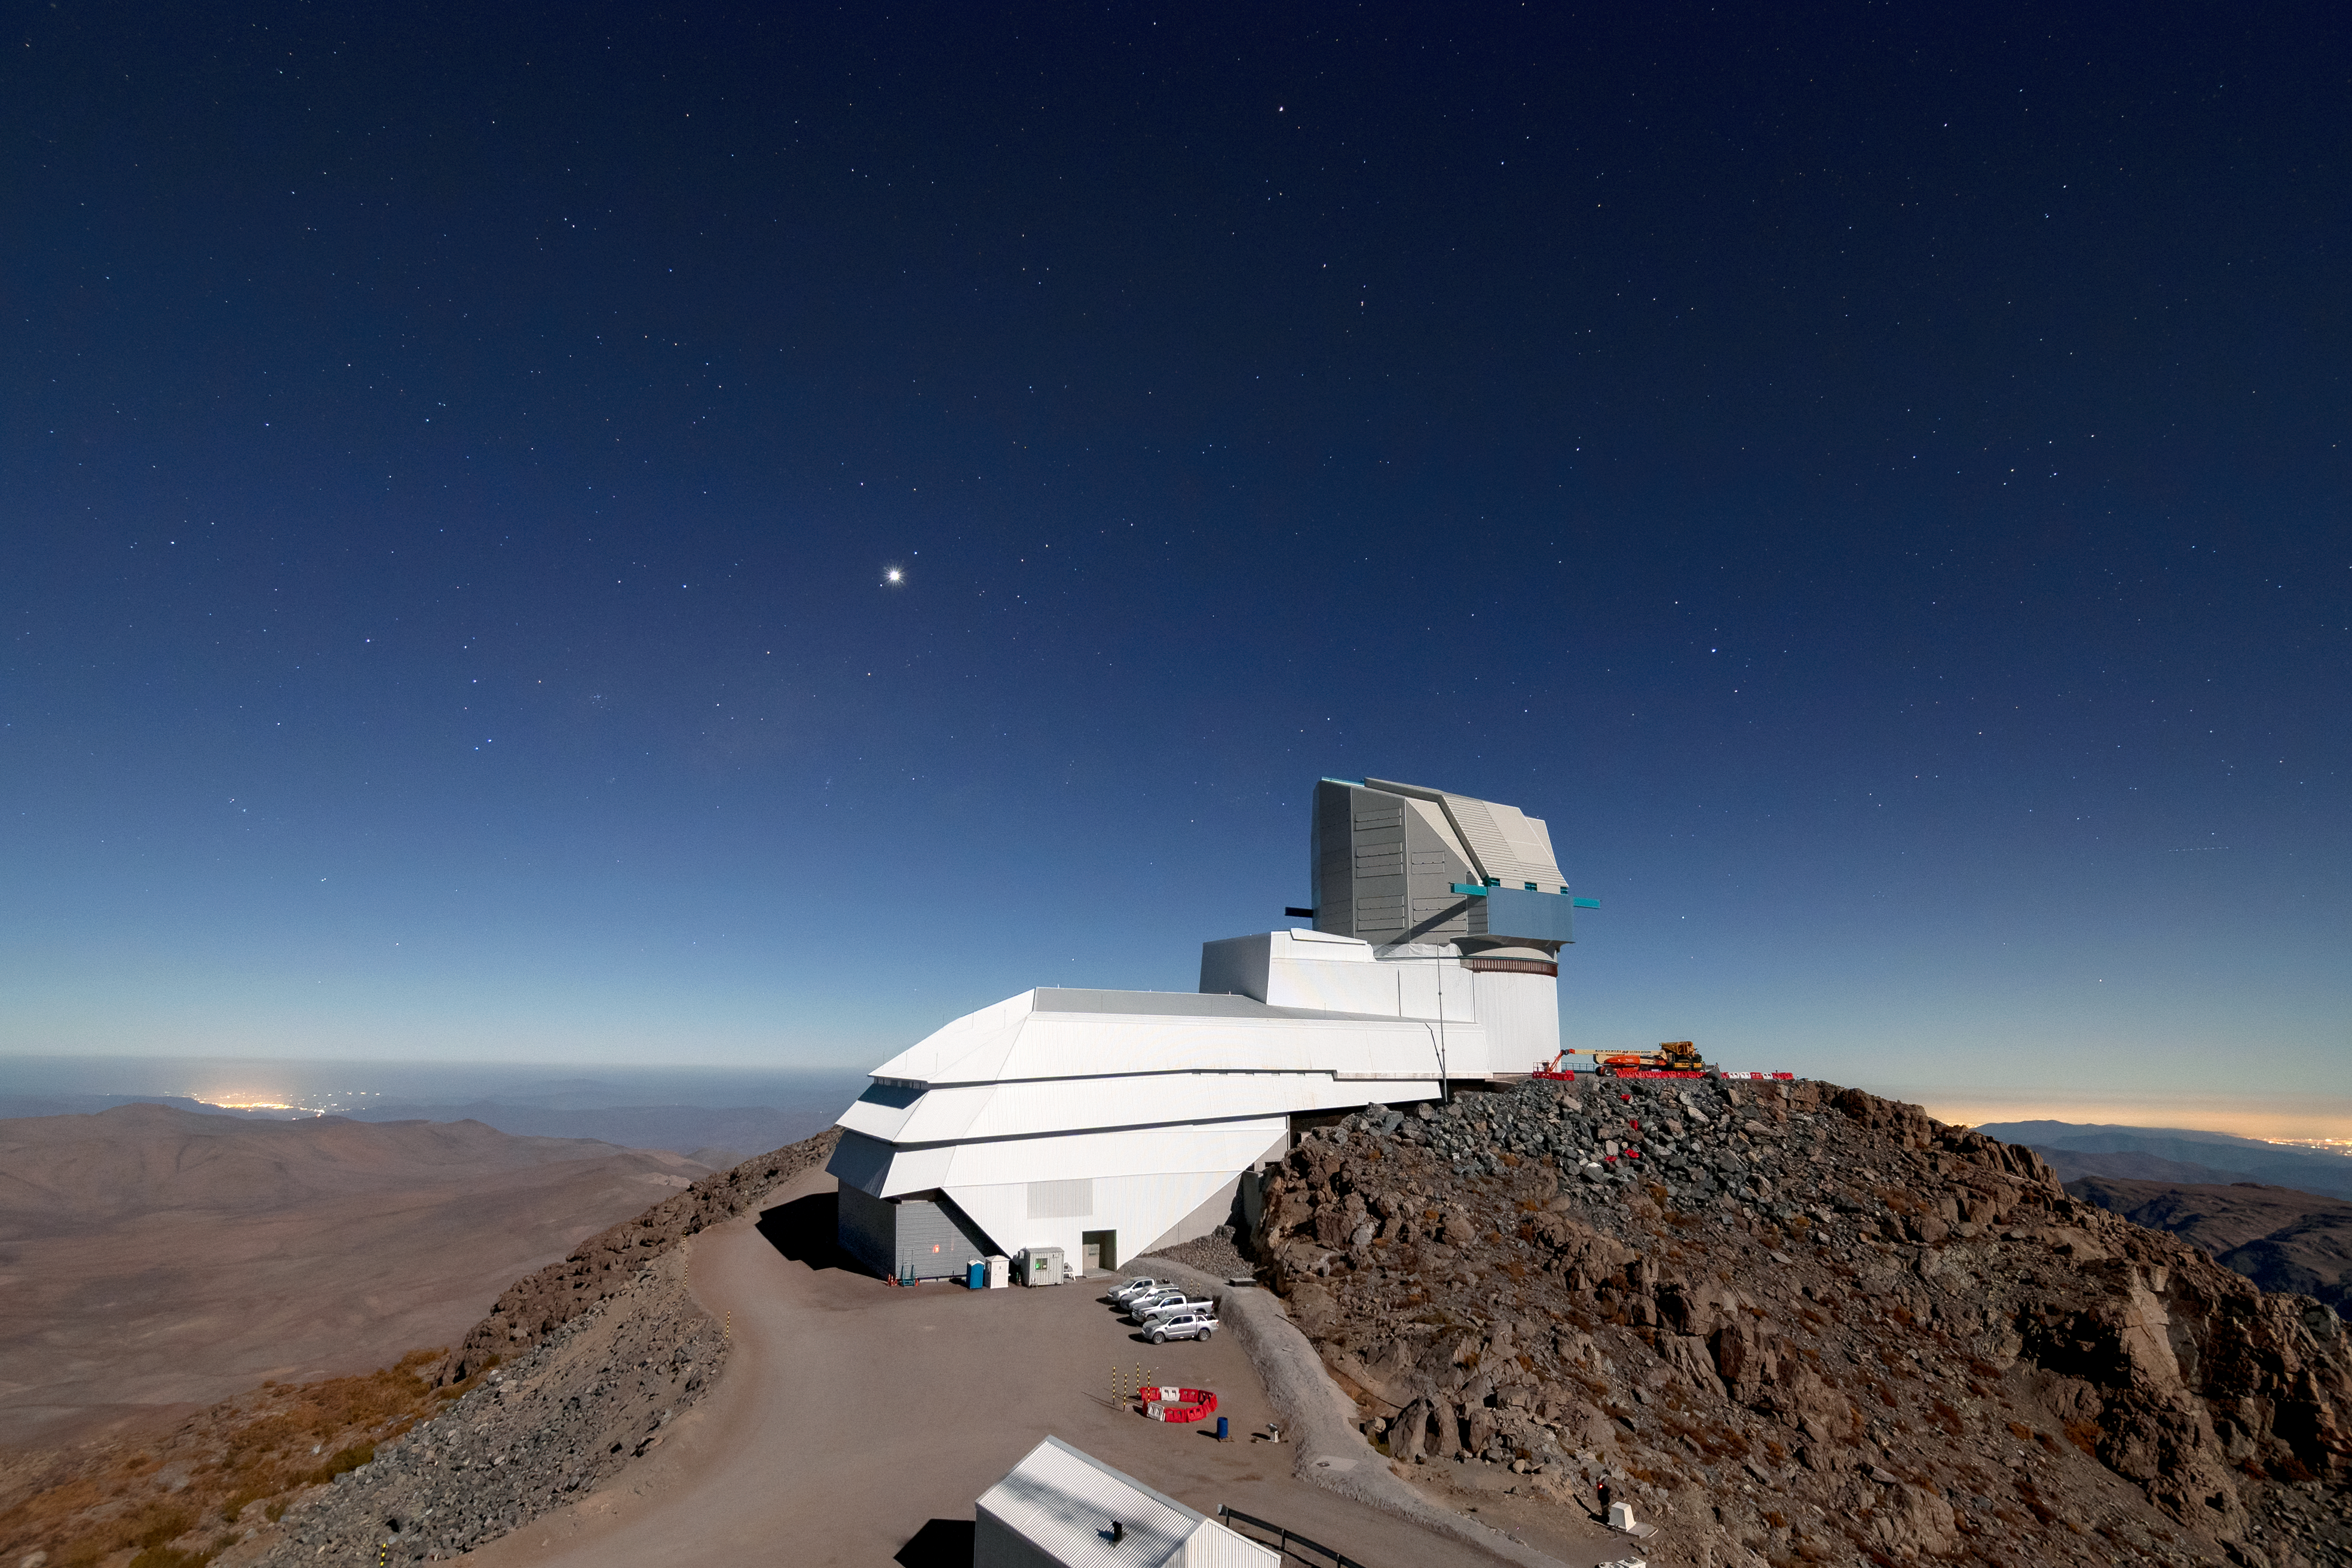

Vera C. Rubin Observatory

Aerial view of the Vera C. Rubin Observatory, currently under construction on Cerro Pachón in Chile.

Credit: RubinObs/NOIRLab/SLAC/NSF/DOE/AURA/B. Quint